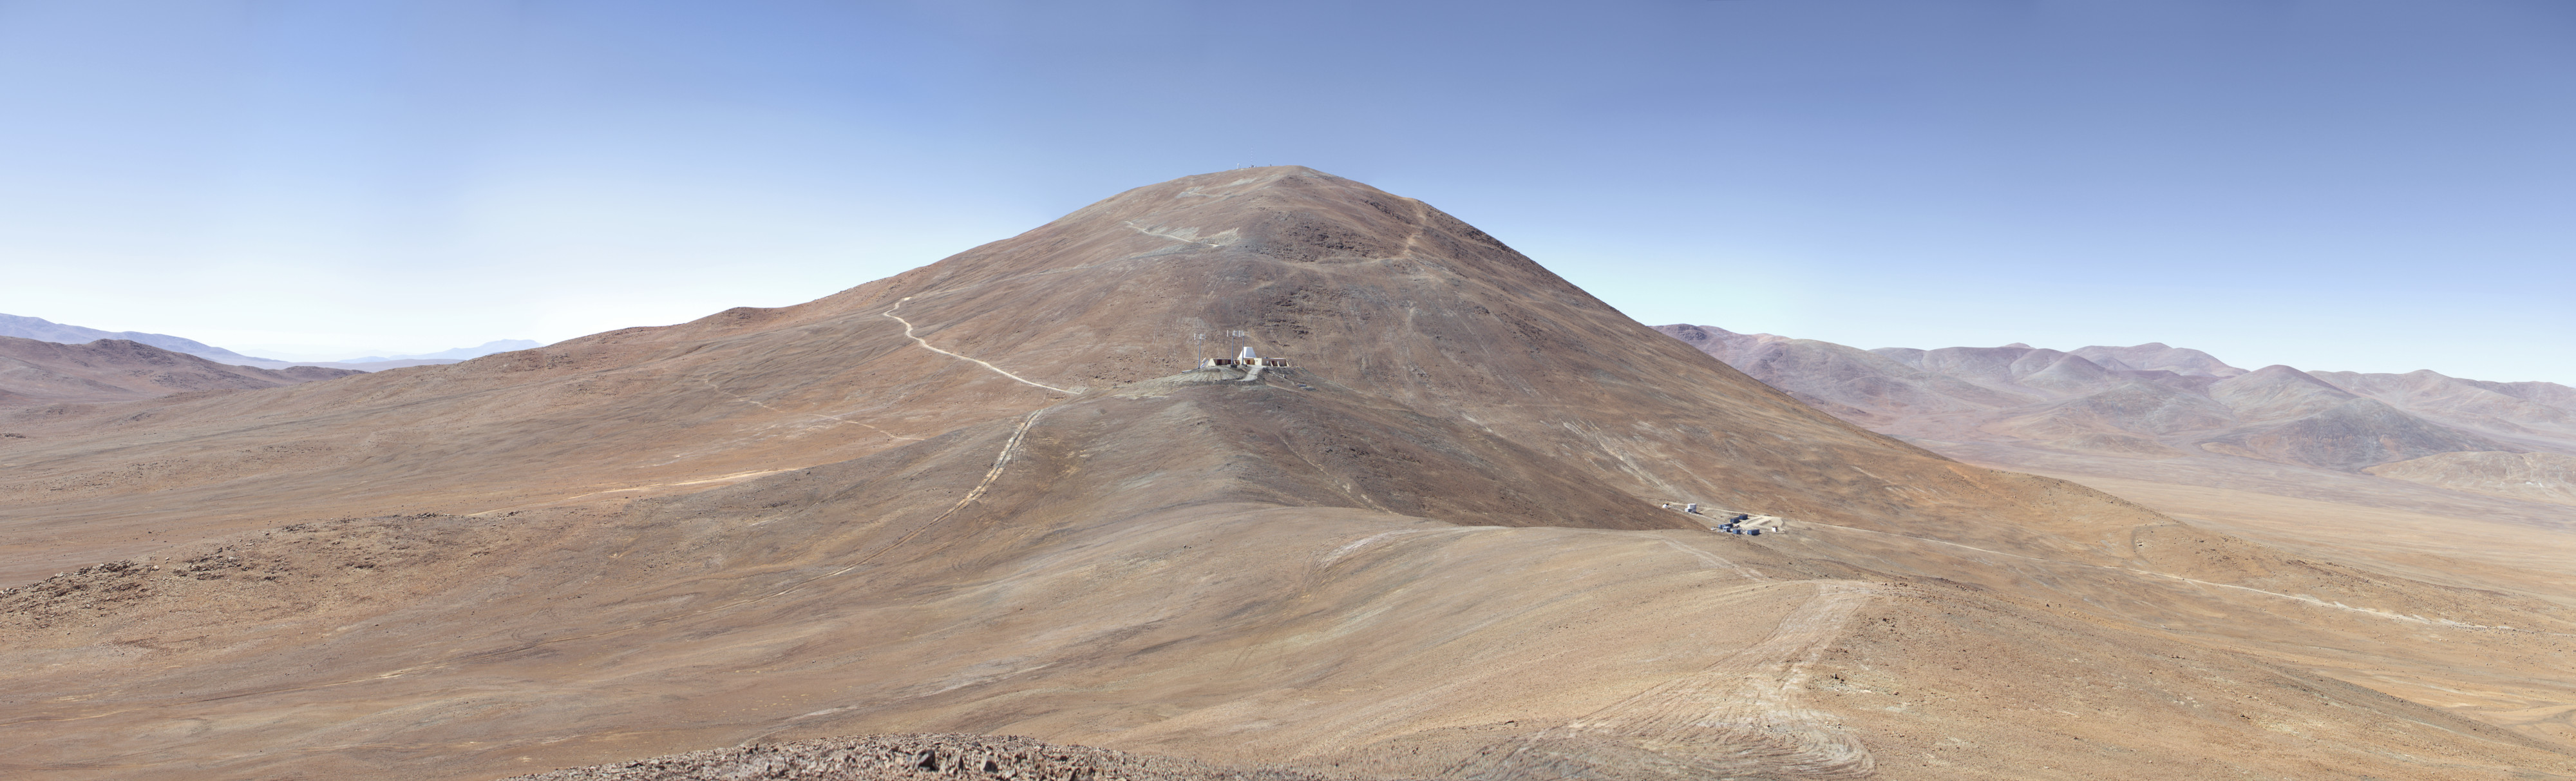

Cerro Armazones

The 3046-metre-high Cerro Armazones, located just some 20 km east of Paranal in the Chilean Atacama Desert. This has been selected as the future site for the Extremely Large Telescope (ELT). With a primary mirror 39 metres in diameter, the ELT will be the world's largest eye on the sky.

Credit: ESO